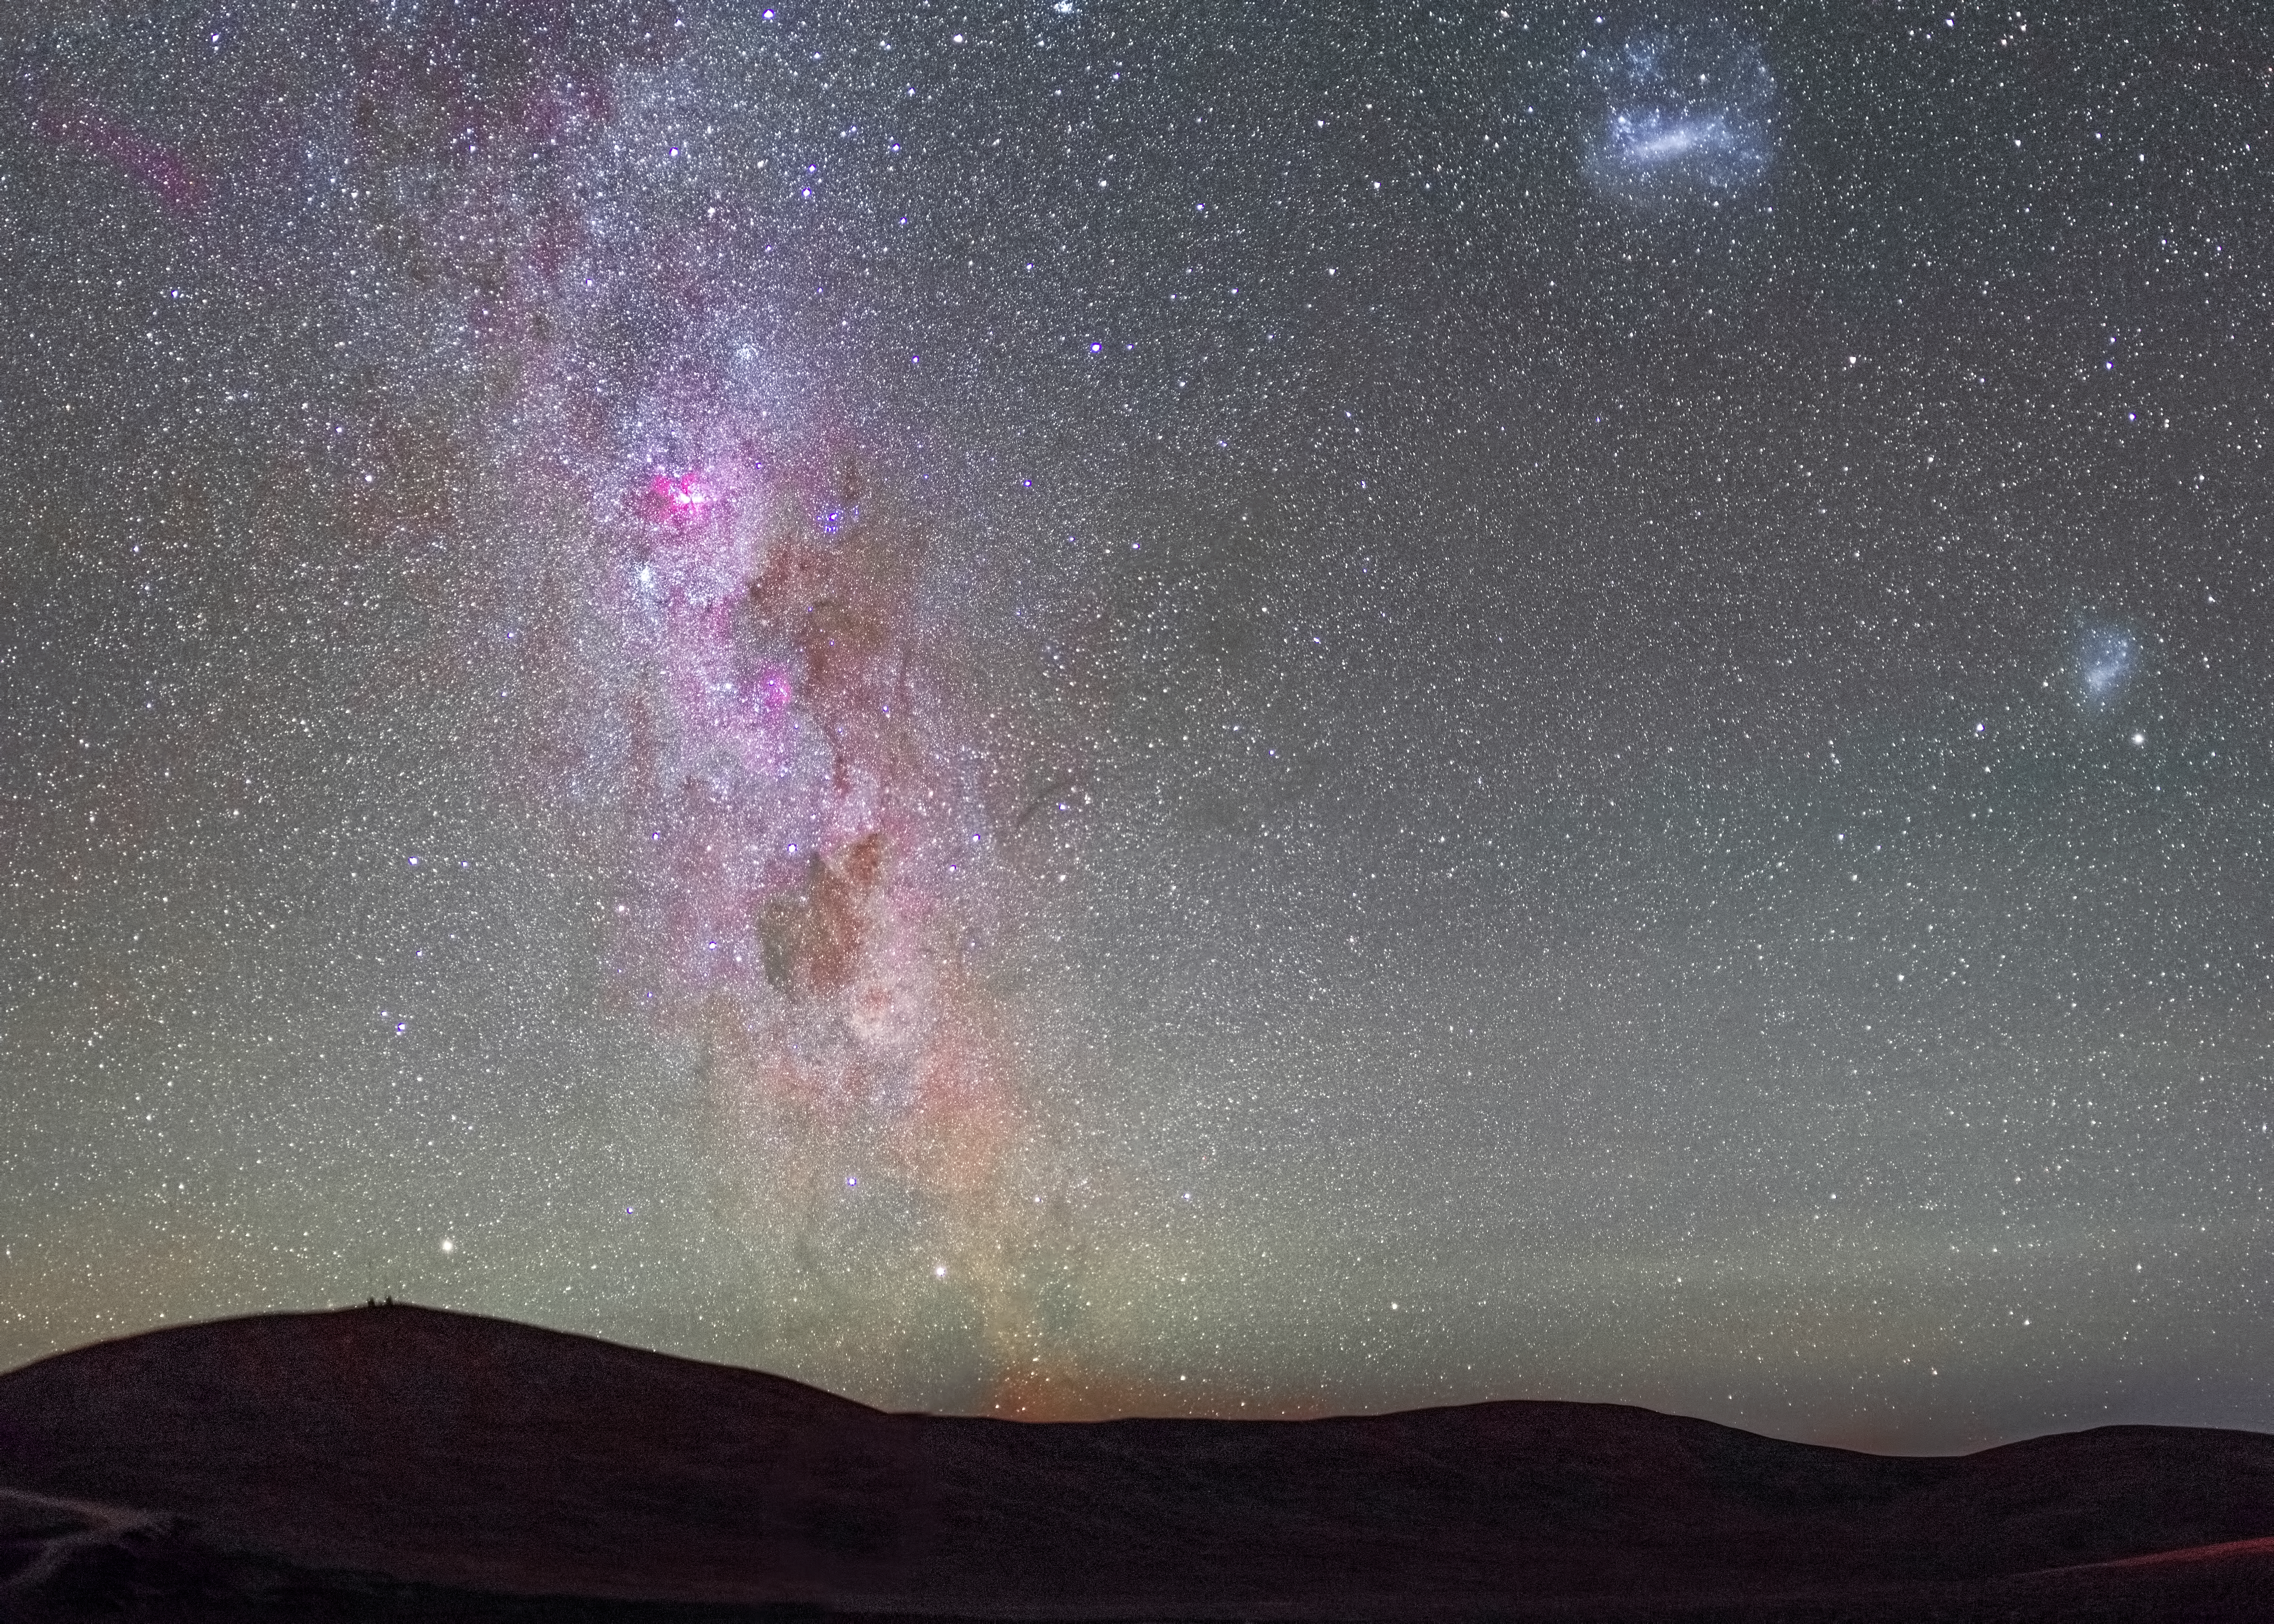

The Milky Way and Magellanic Clouds

This picture shows an impressive Milky Way, with the Carina Nebula glowing intensely red in the middle of it. Other prominent objects in the image are the Large Magellanic Cloud at the top right and the Small Magellanic Cloud at the right of the image.

Credit: ESO/H. Stockebrand